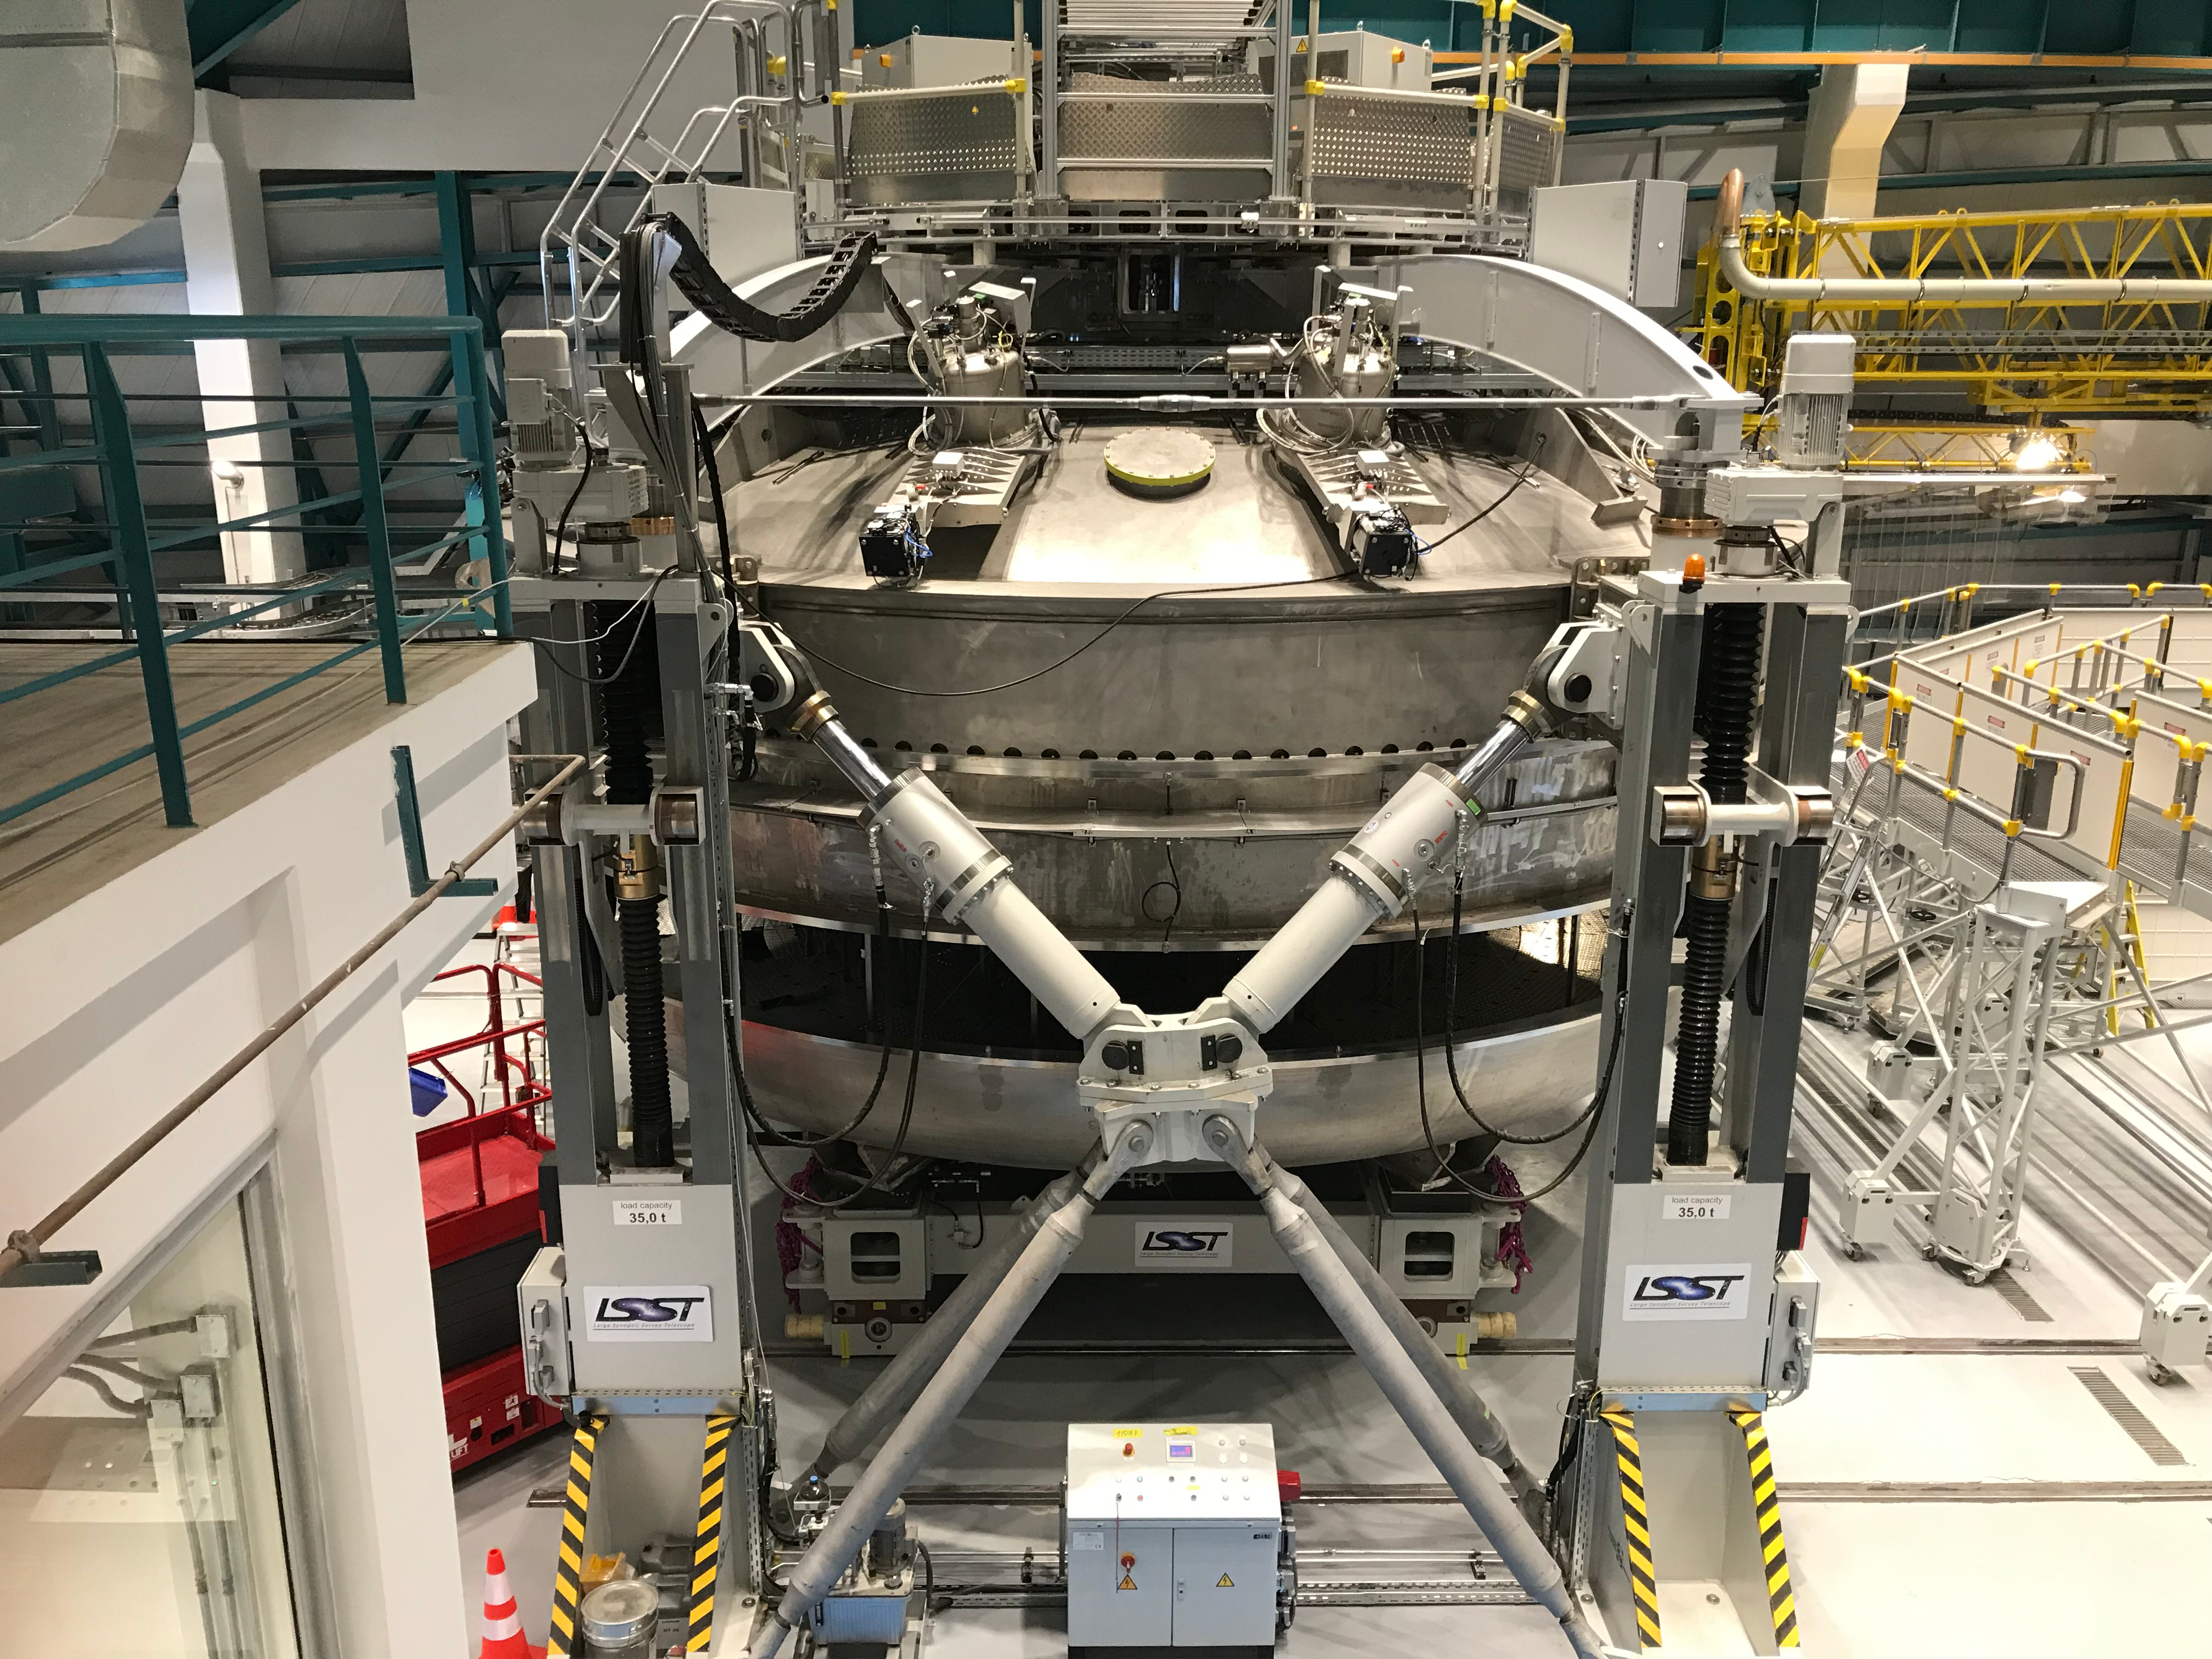

Coating Plant Assembly on Summit

A crew from Von Ardenne, the LSST Coating Chamber vendor, is currently onsite at the LSST summit facility building, performing work on the Coating Chamber, which arrived at the summit in November 2018. According to Tomislav Vucina, LSST Coatings Engineer, "The LSST Coating Chamber will be the largest, most modern, and most powerful mirror coating mechanism used by any telescope in the world." The Coating Chamber, which was constructed in Germany, is now beginning a six-month program of “assembly, integration, and commissioning,” which refers to installation of all components of the Coating Plant, and the testing necessary to ensure that everything works the way it’s supposed to. After final acceptance, and after both LSST mirrors arrive, the Coating Plant will be used to coat the Primary/Tertiary Mirror (M1M3) with aluminum, and the Secondary Mirror (M2) with silver.

Credit: Rubin Observatory/NSF/AURA